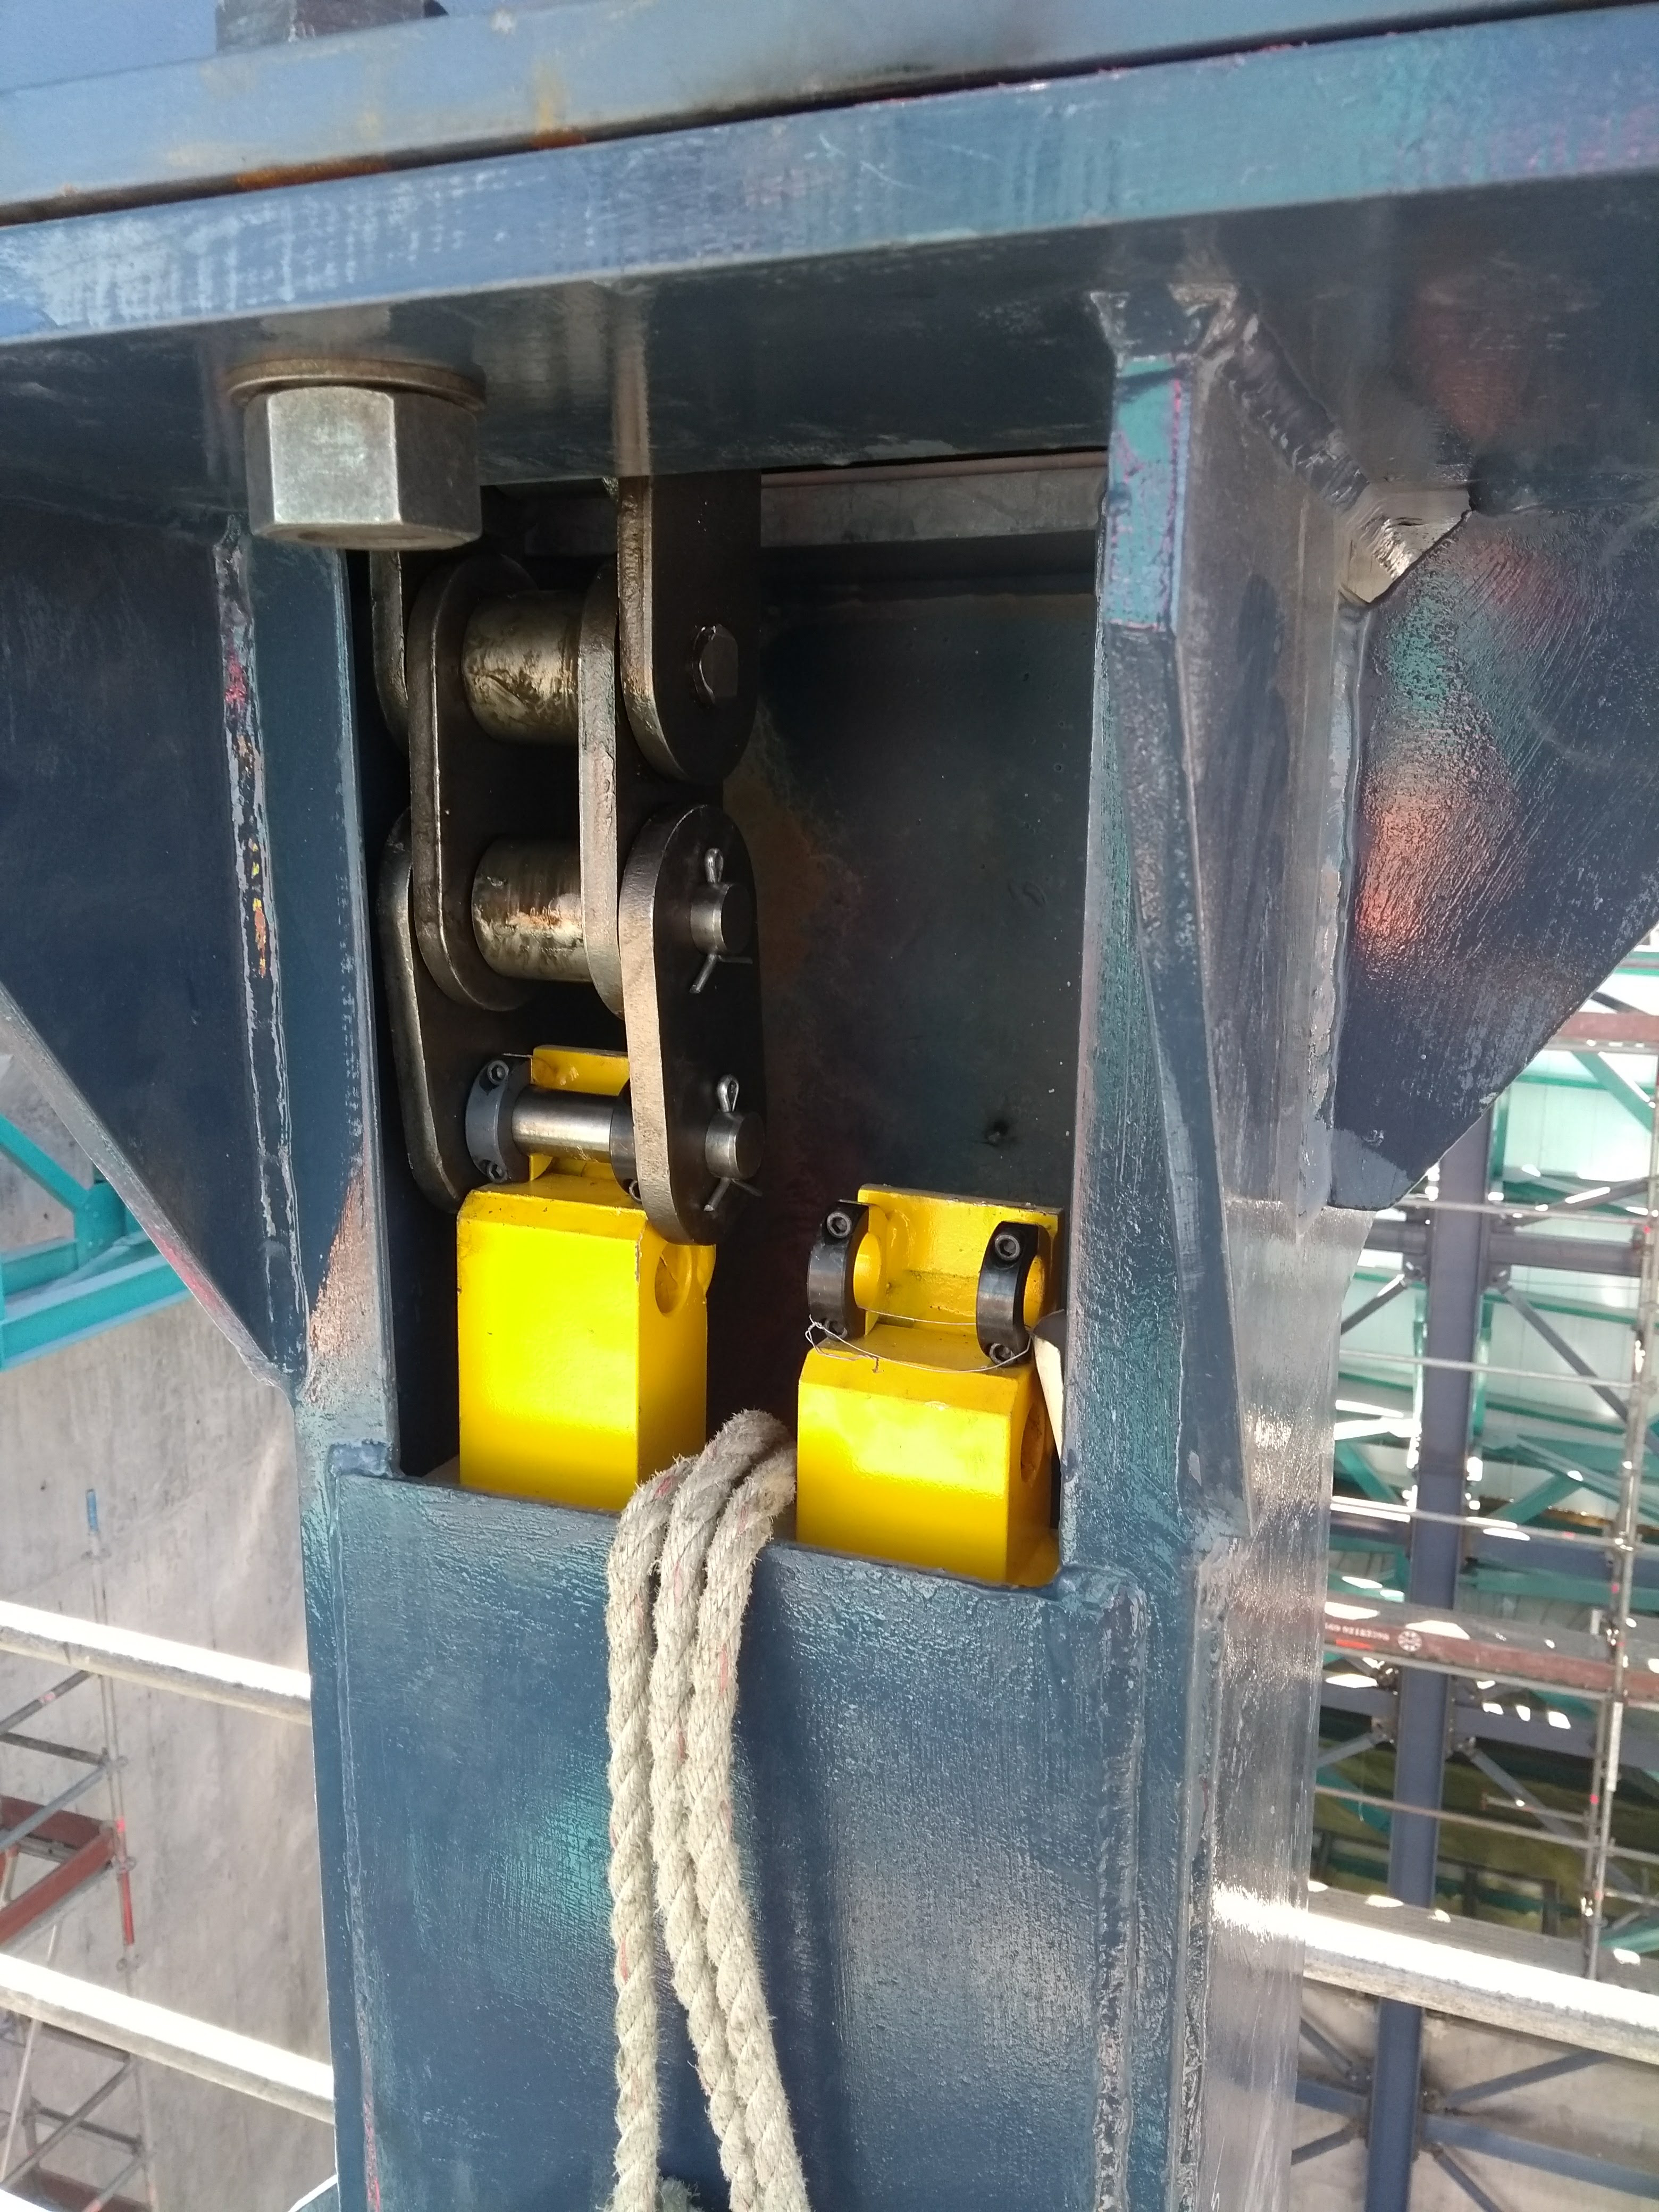

Vertical Lift Chain Installation

On Cerro Pachón, installation of the chains for the vertical platform lift on the Summit Facility building has begun. The lift, custom-manufactured for LSST by Pflow Industries, will be used to raise and lower heavy equipment, including the LSST mirrors and Camera, between levels as needed for installation and maintenance.

Credit: Rubin Observatory/NSF/AURA